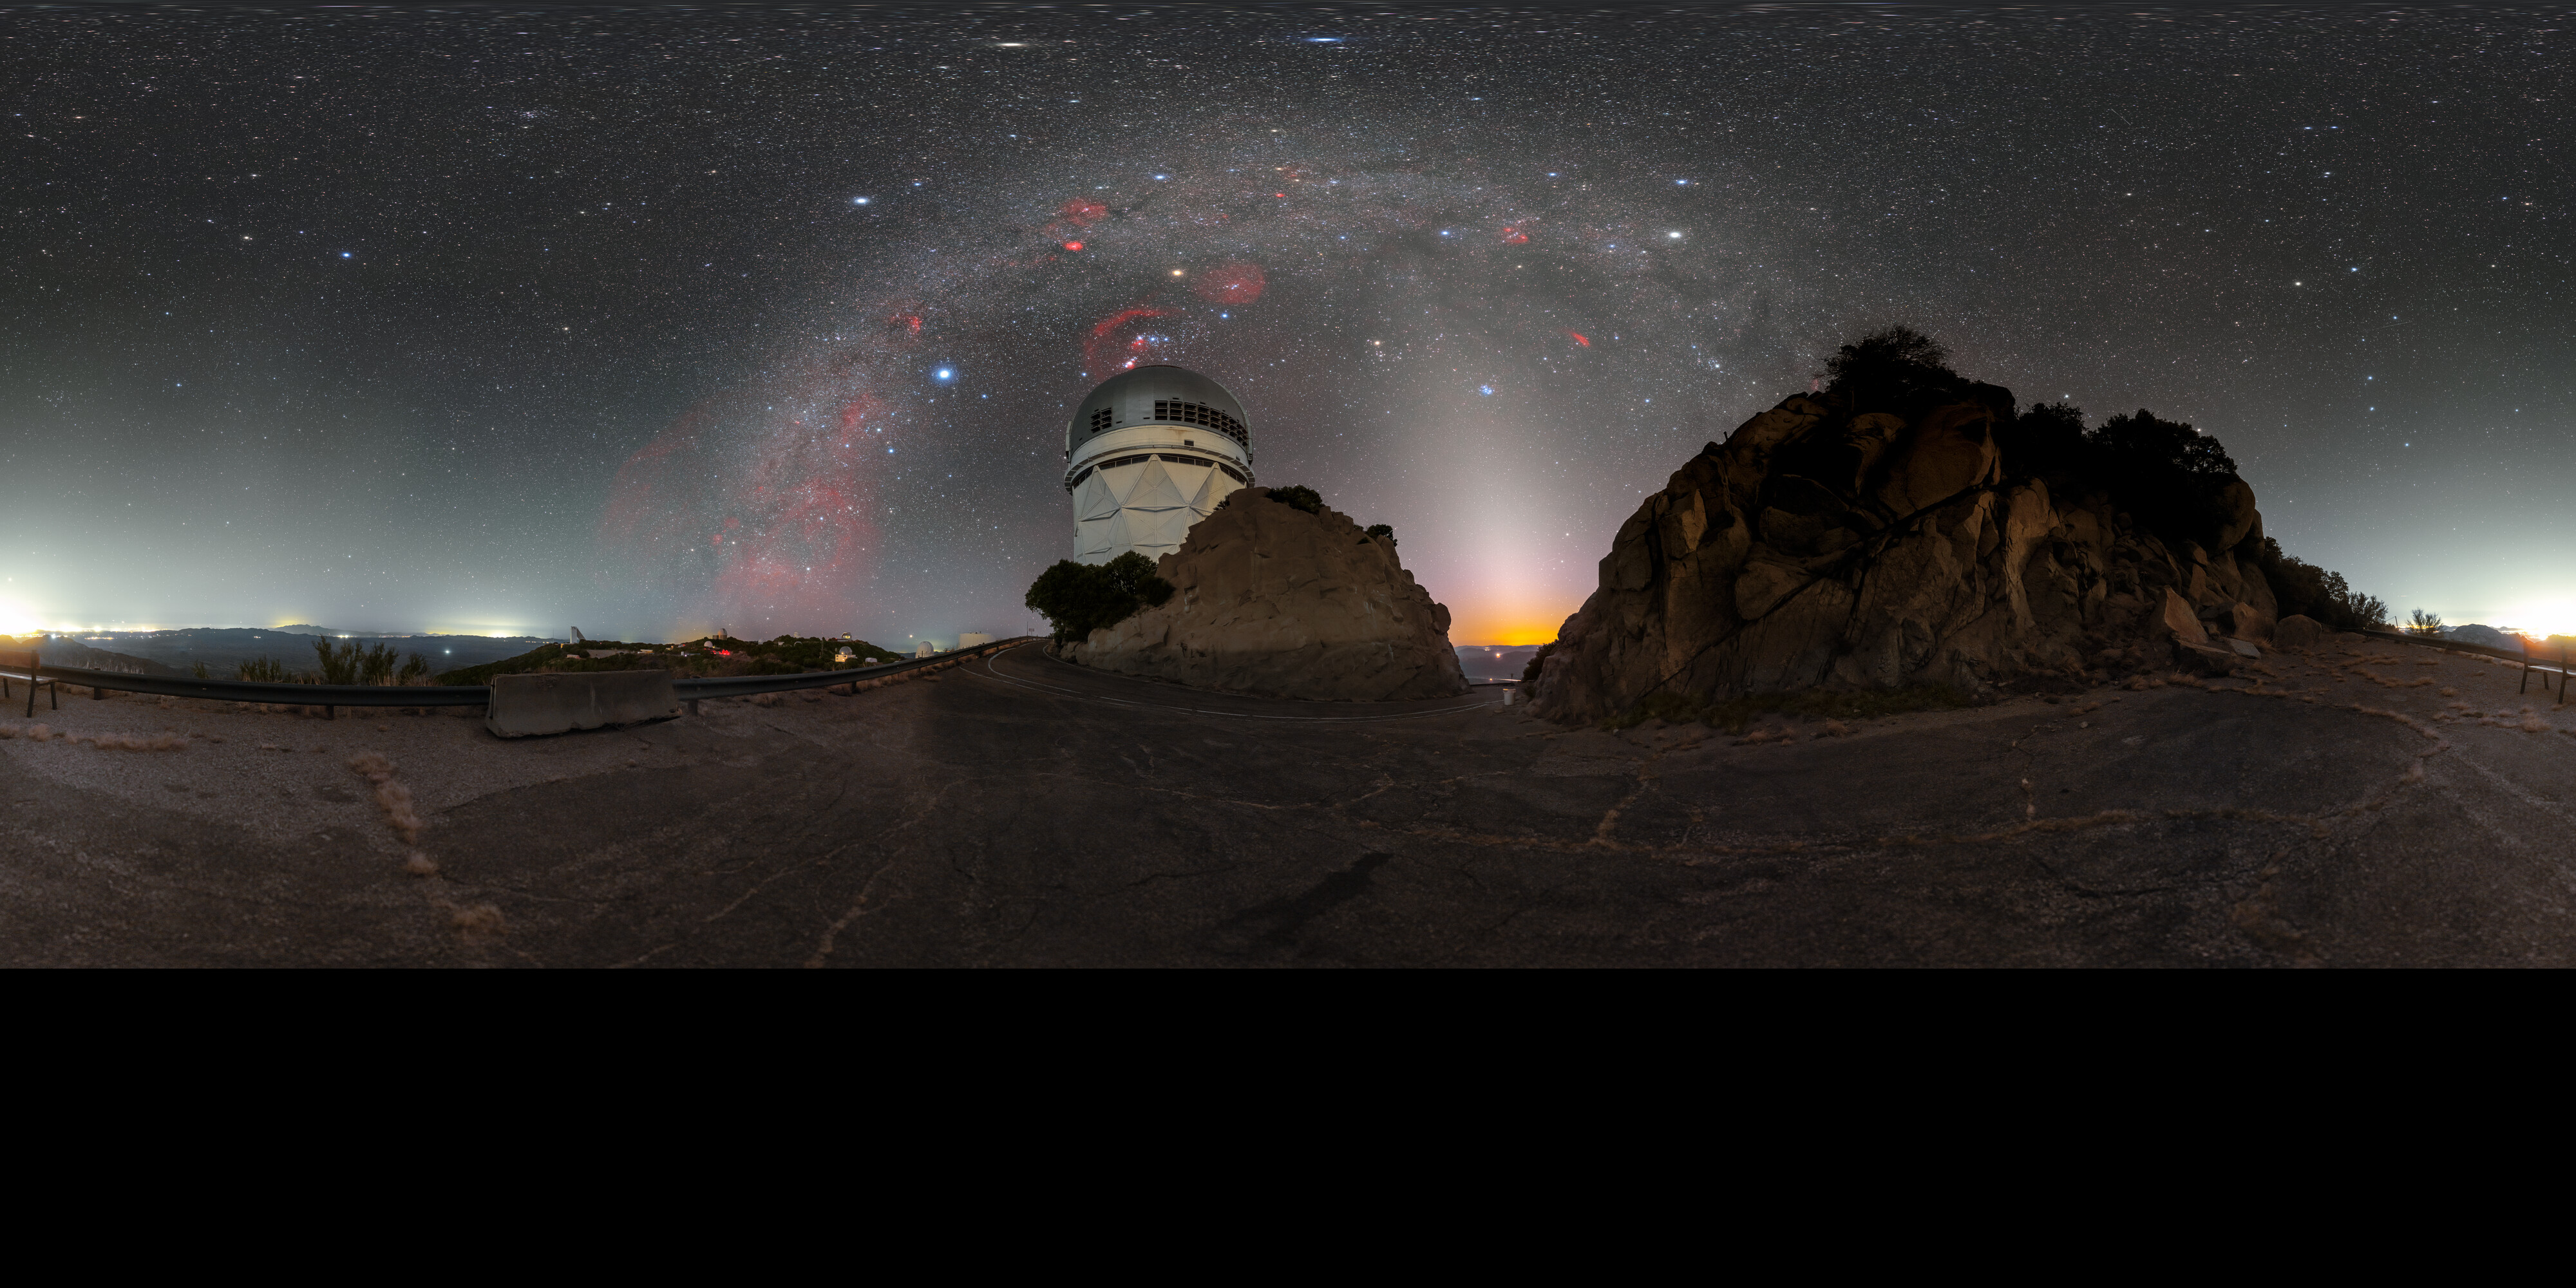

Milky Way Over Nicholas U. Mayall 4-meter Telescope 360 Panorama

A 360 panorama of the Milky Way over the Nicholas U. Mayall 4-meter Telescope at Kitt Peak National Observatory in Arizona.

A fulldome version of this image can be viewed here.

Credit: KPNO/NOIRLab/NSF/AURA/P. Horálek